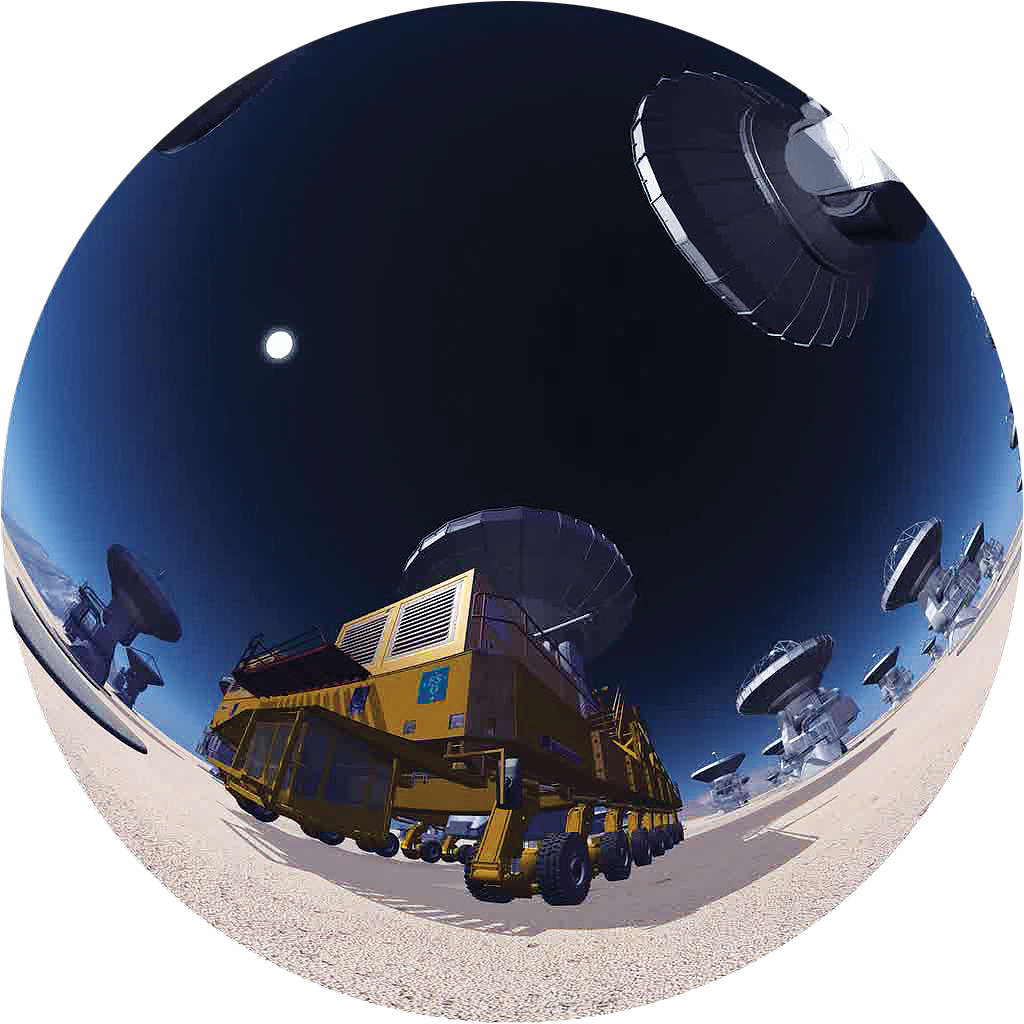

The ALMA Observatory

Fish-eye image extracted from the amazing ALMA planetarium show, produced by ESO and the Association of French Language Planetariums. The emphasis of the show is the incomparable scientific adventure of the ALMA project. More information about the show is available on http://www.cosmicorigins.org

Credit: APLF/ESO